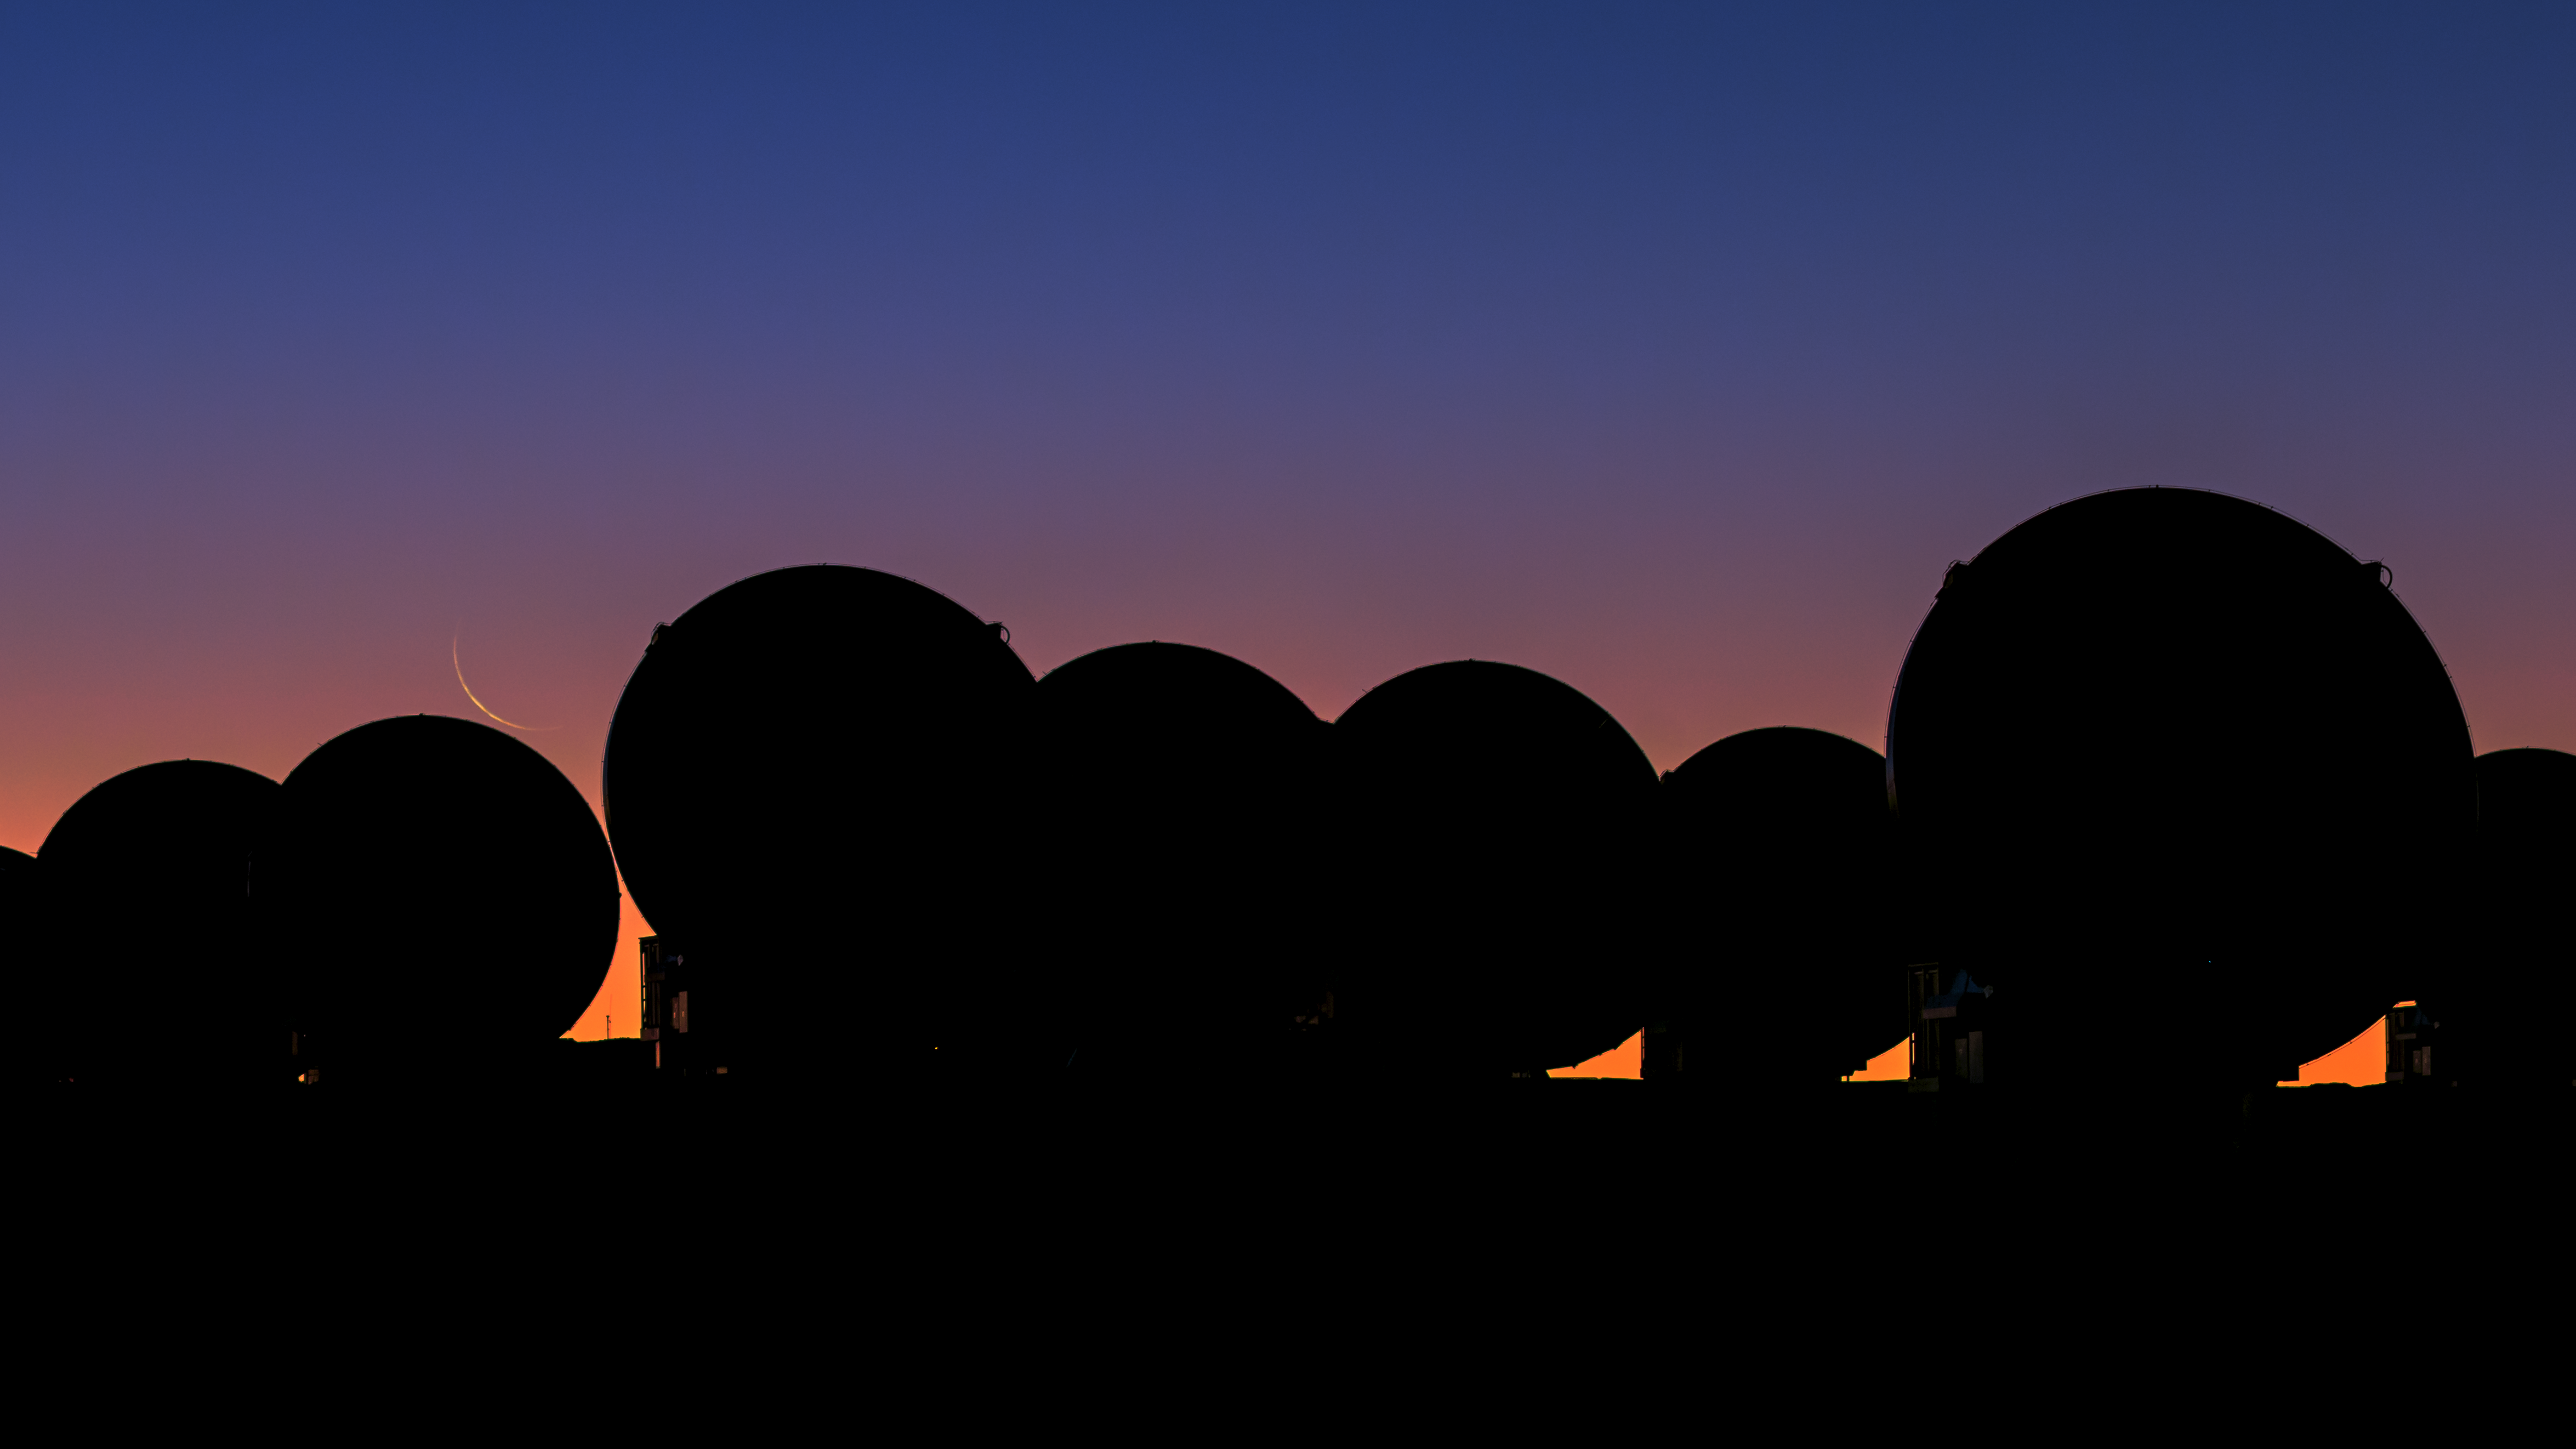

Crescent Moon at ALMA

ALMA, showing a thin crescent Moon at sunset.

Credit: ESO/B. Tafreshi (twanight.org)